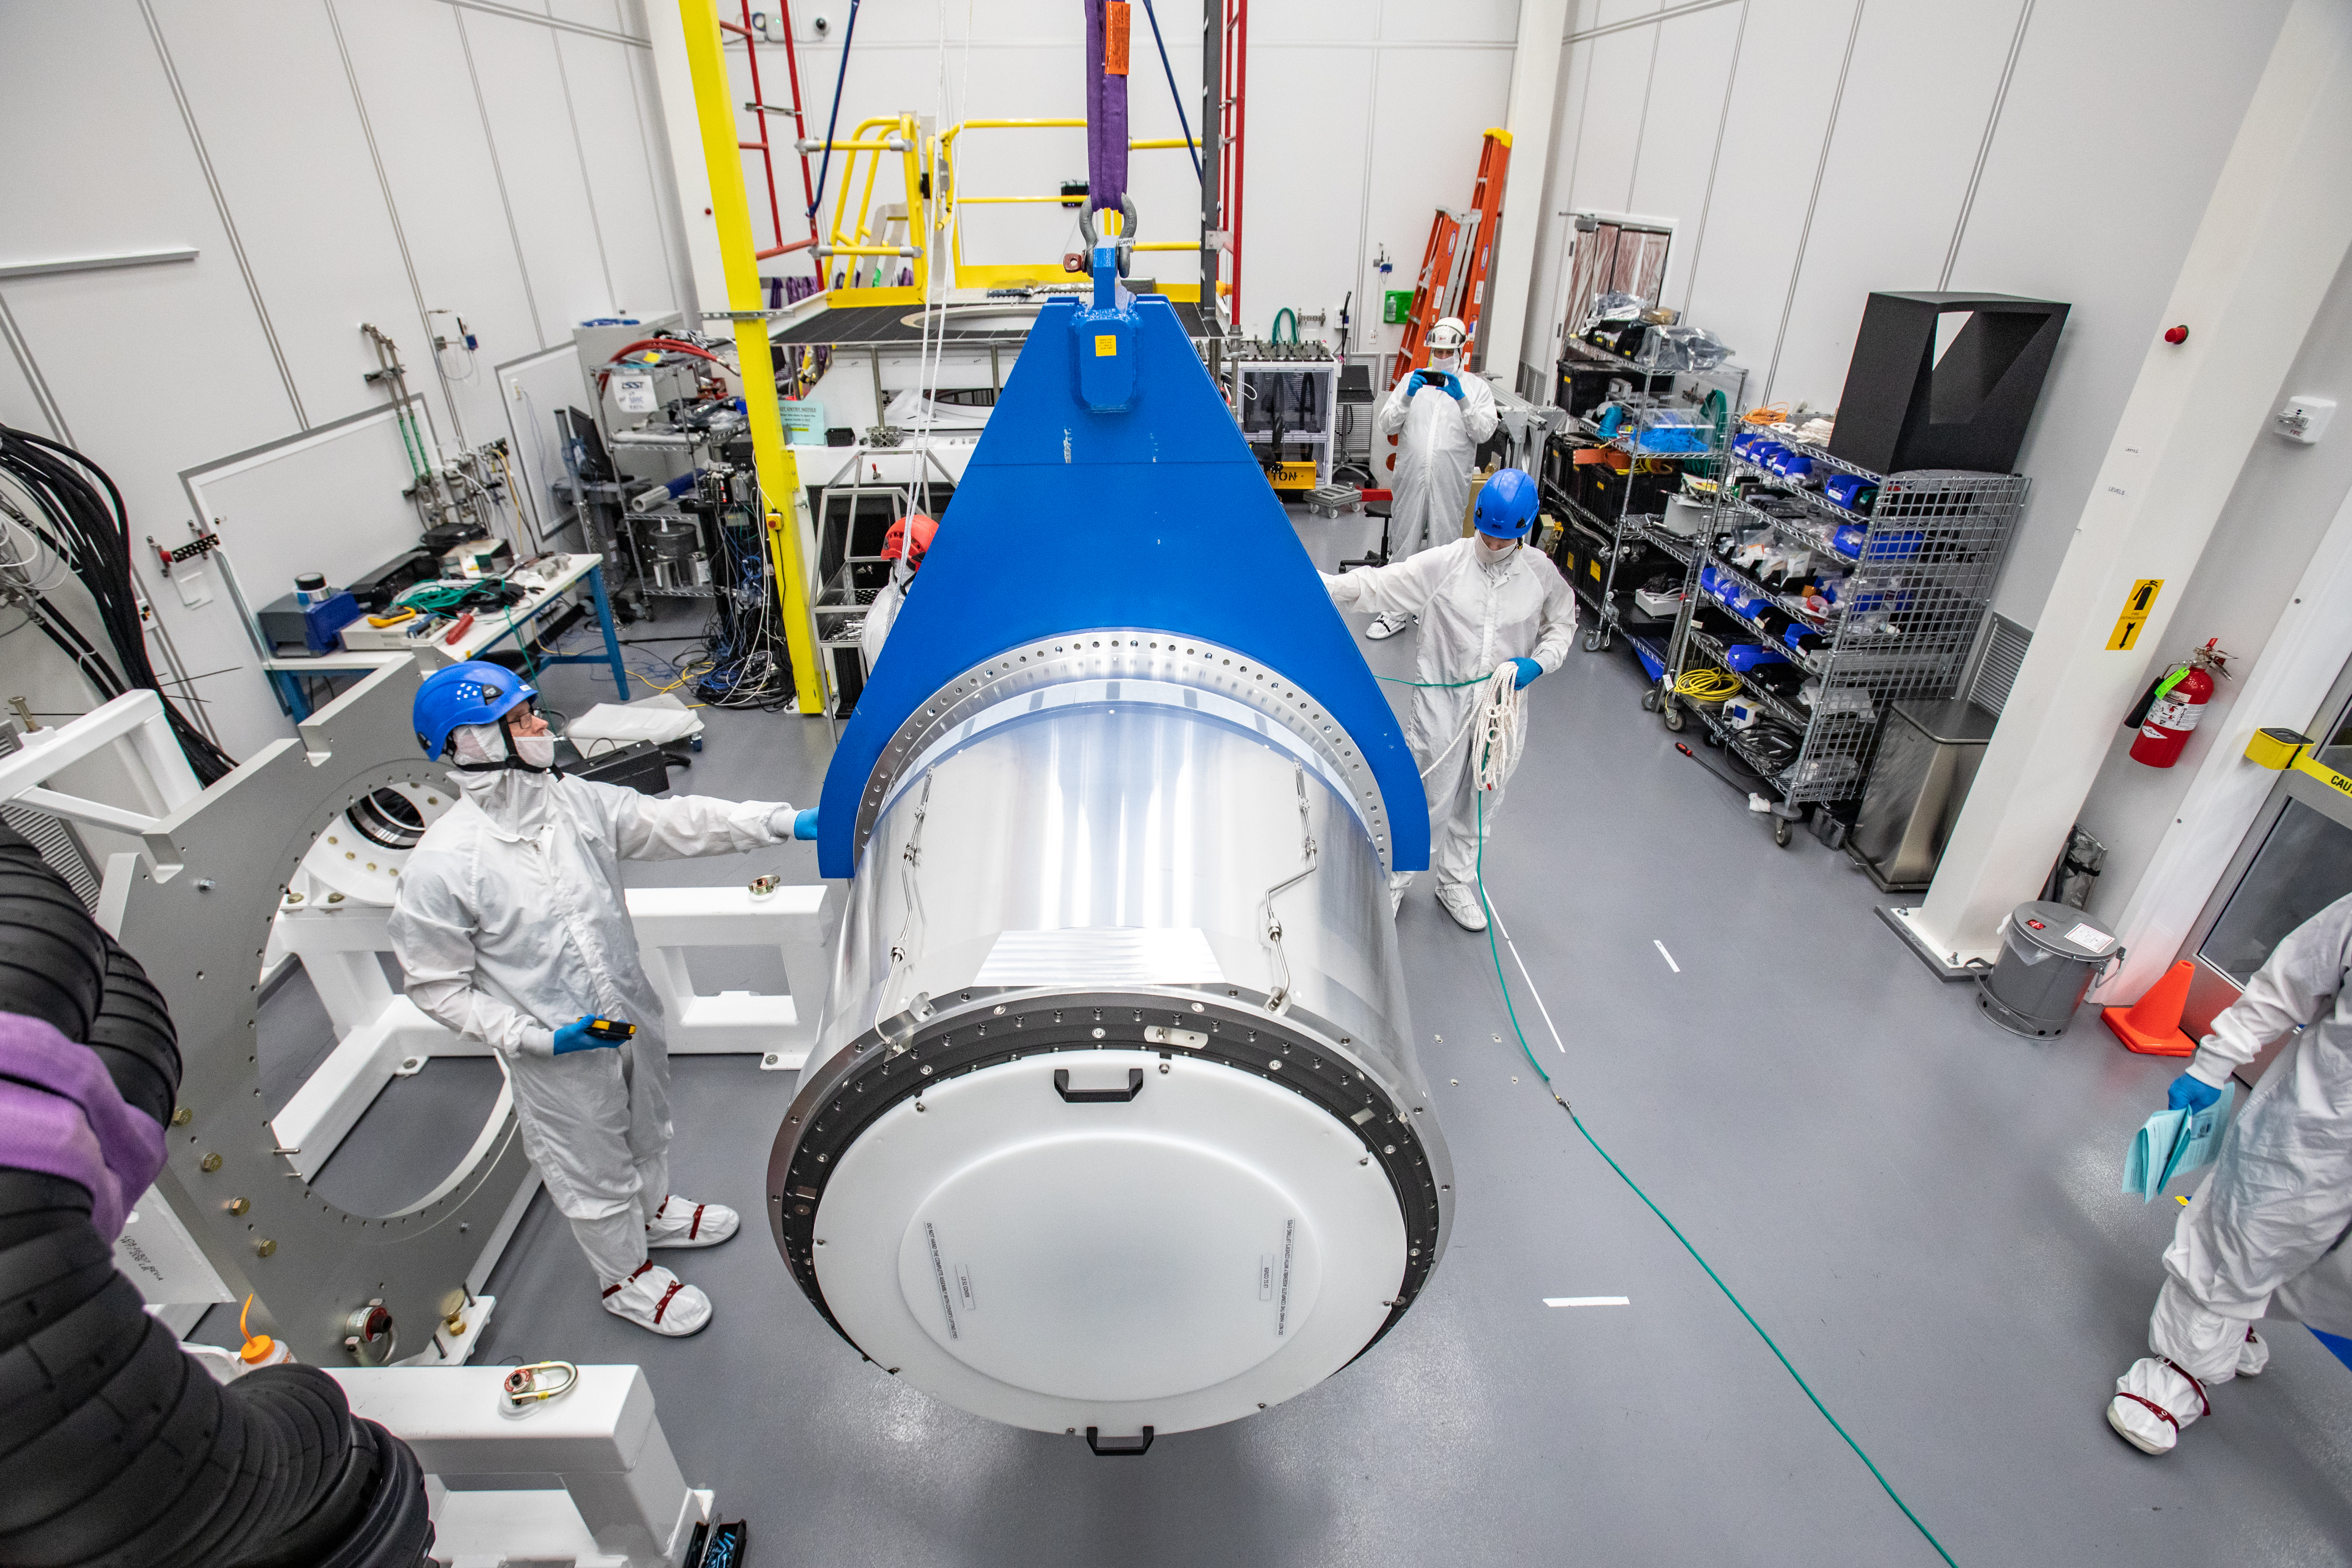

LSST Cryostat to Camera Body Lift

The LSST camera team successfully installed the cryostat to the camera body on April 8.

Credit: Jacqueline Ramseyer Orrell/SLAC National Accelerator Laboratory